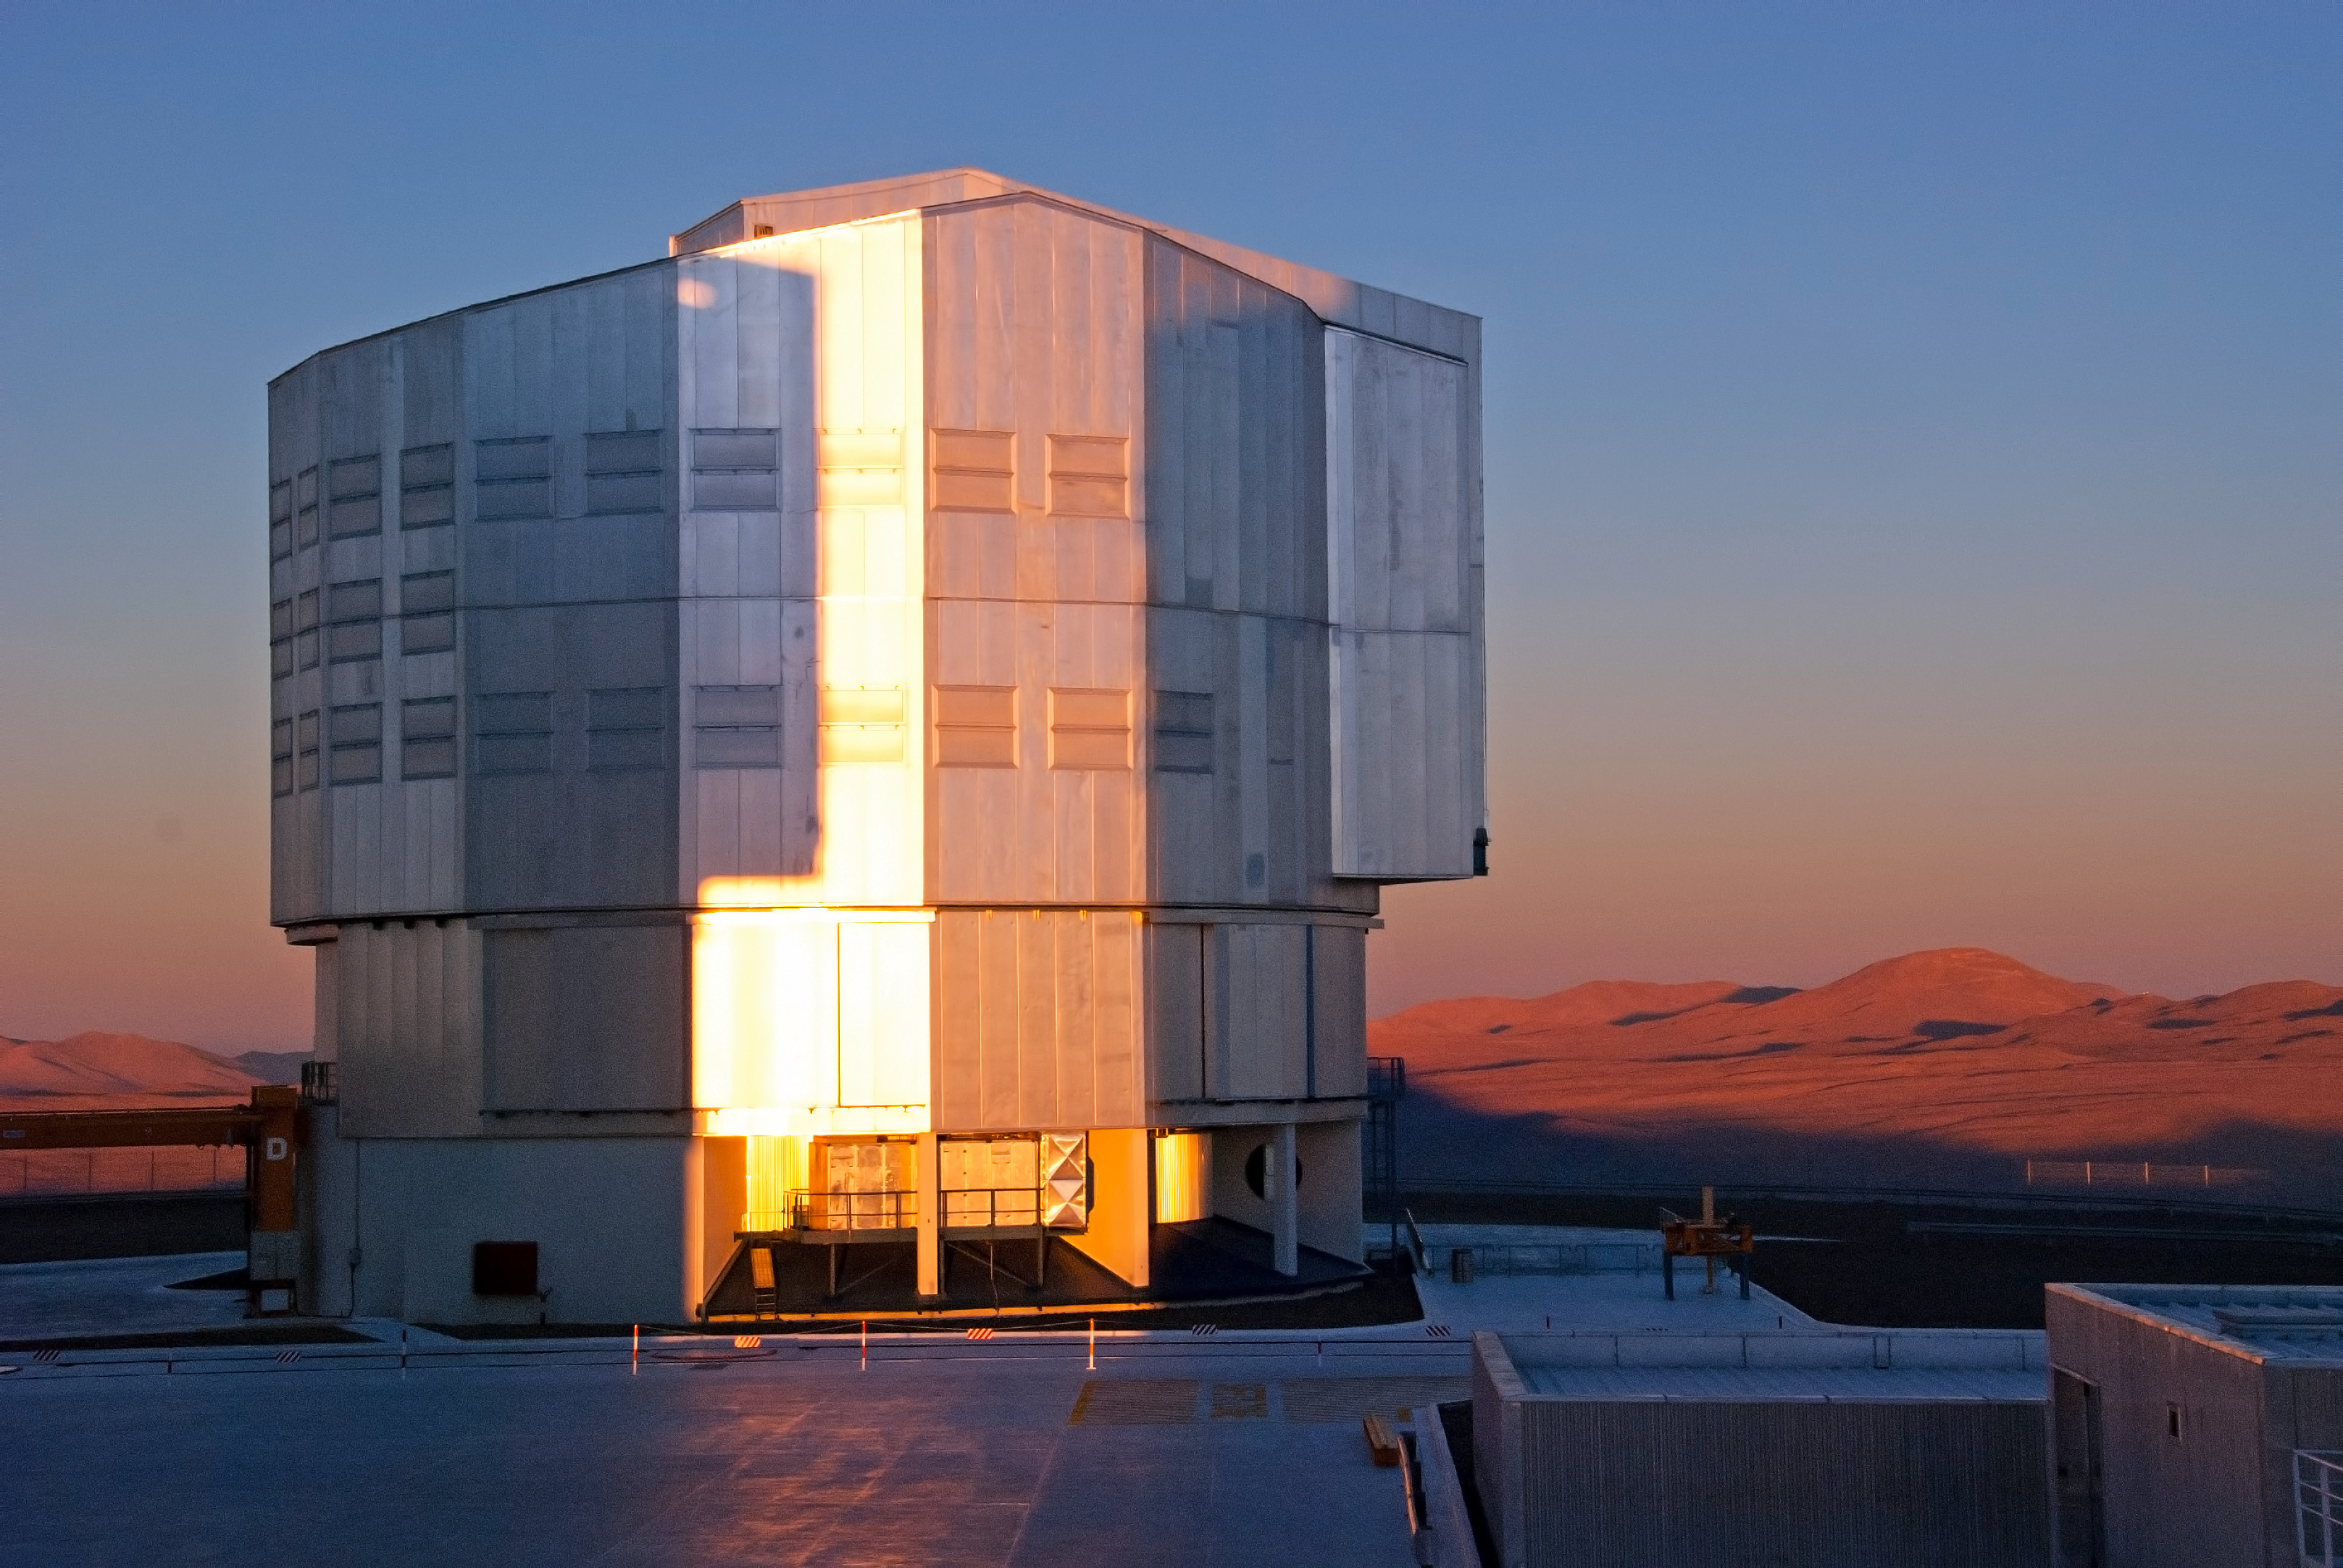

VLT Unit Telescope

This image shows one of the four 8.2-metre Unit Telescopes of the Very Large Telescope at Paranal Observatory.

Credit: ESO/D. Crabtree